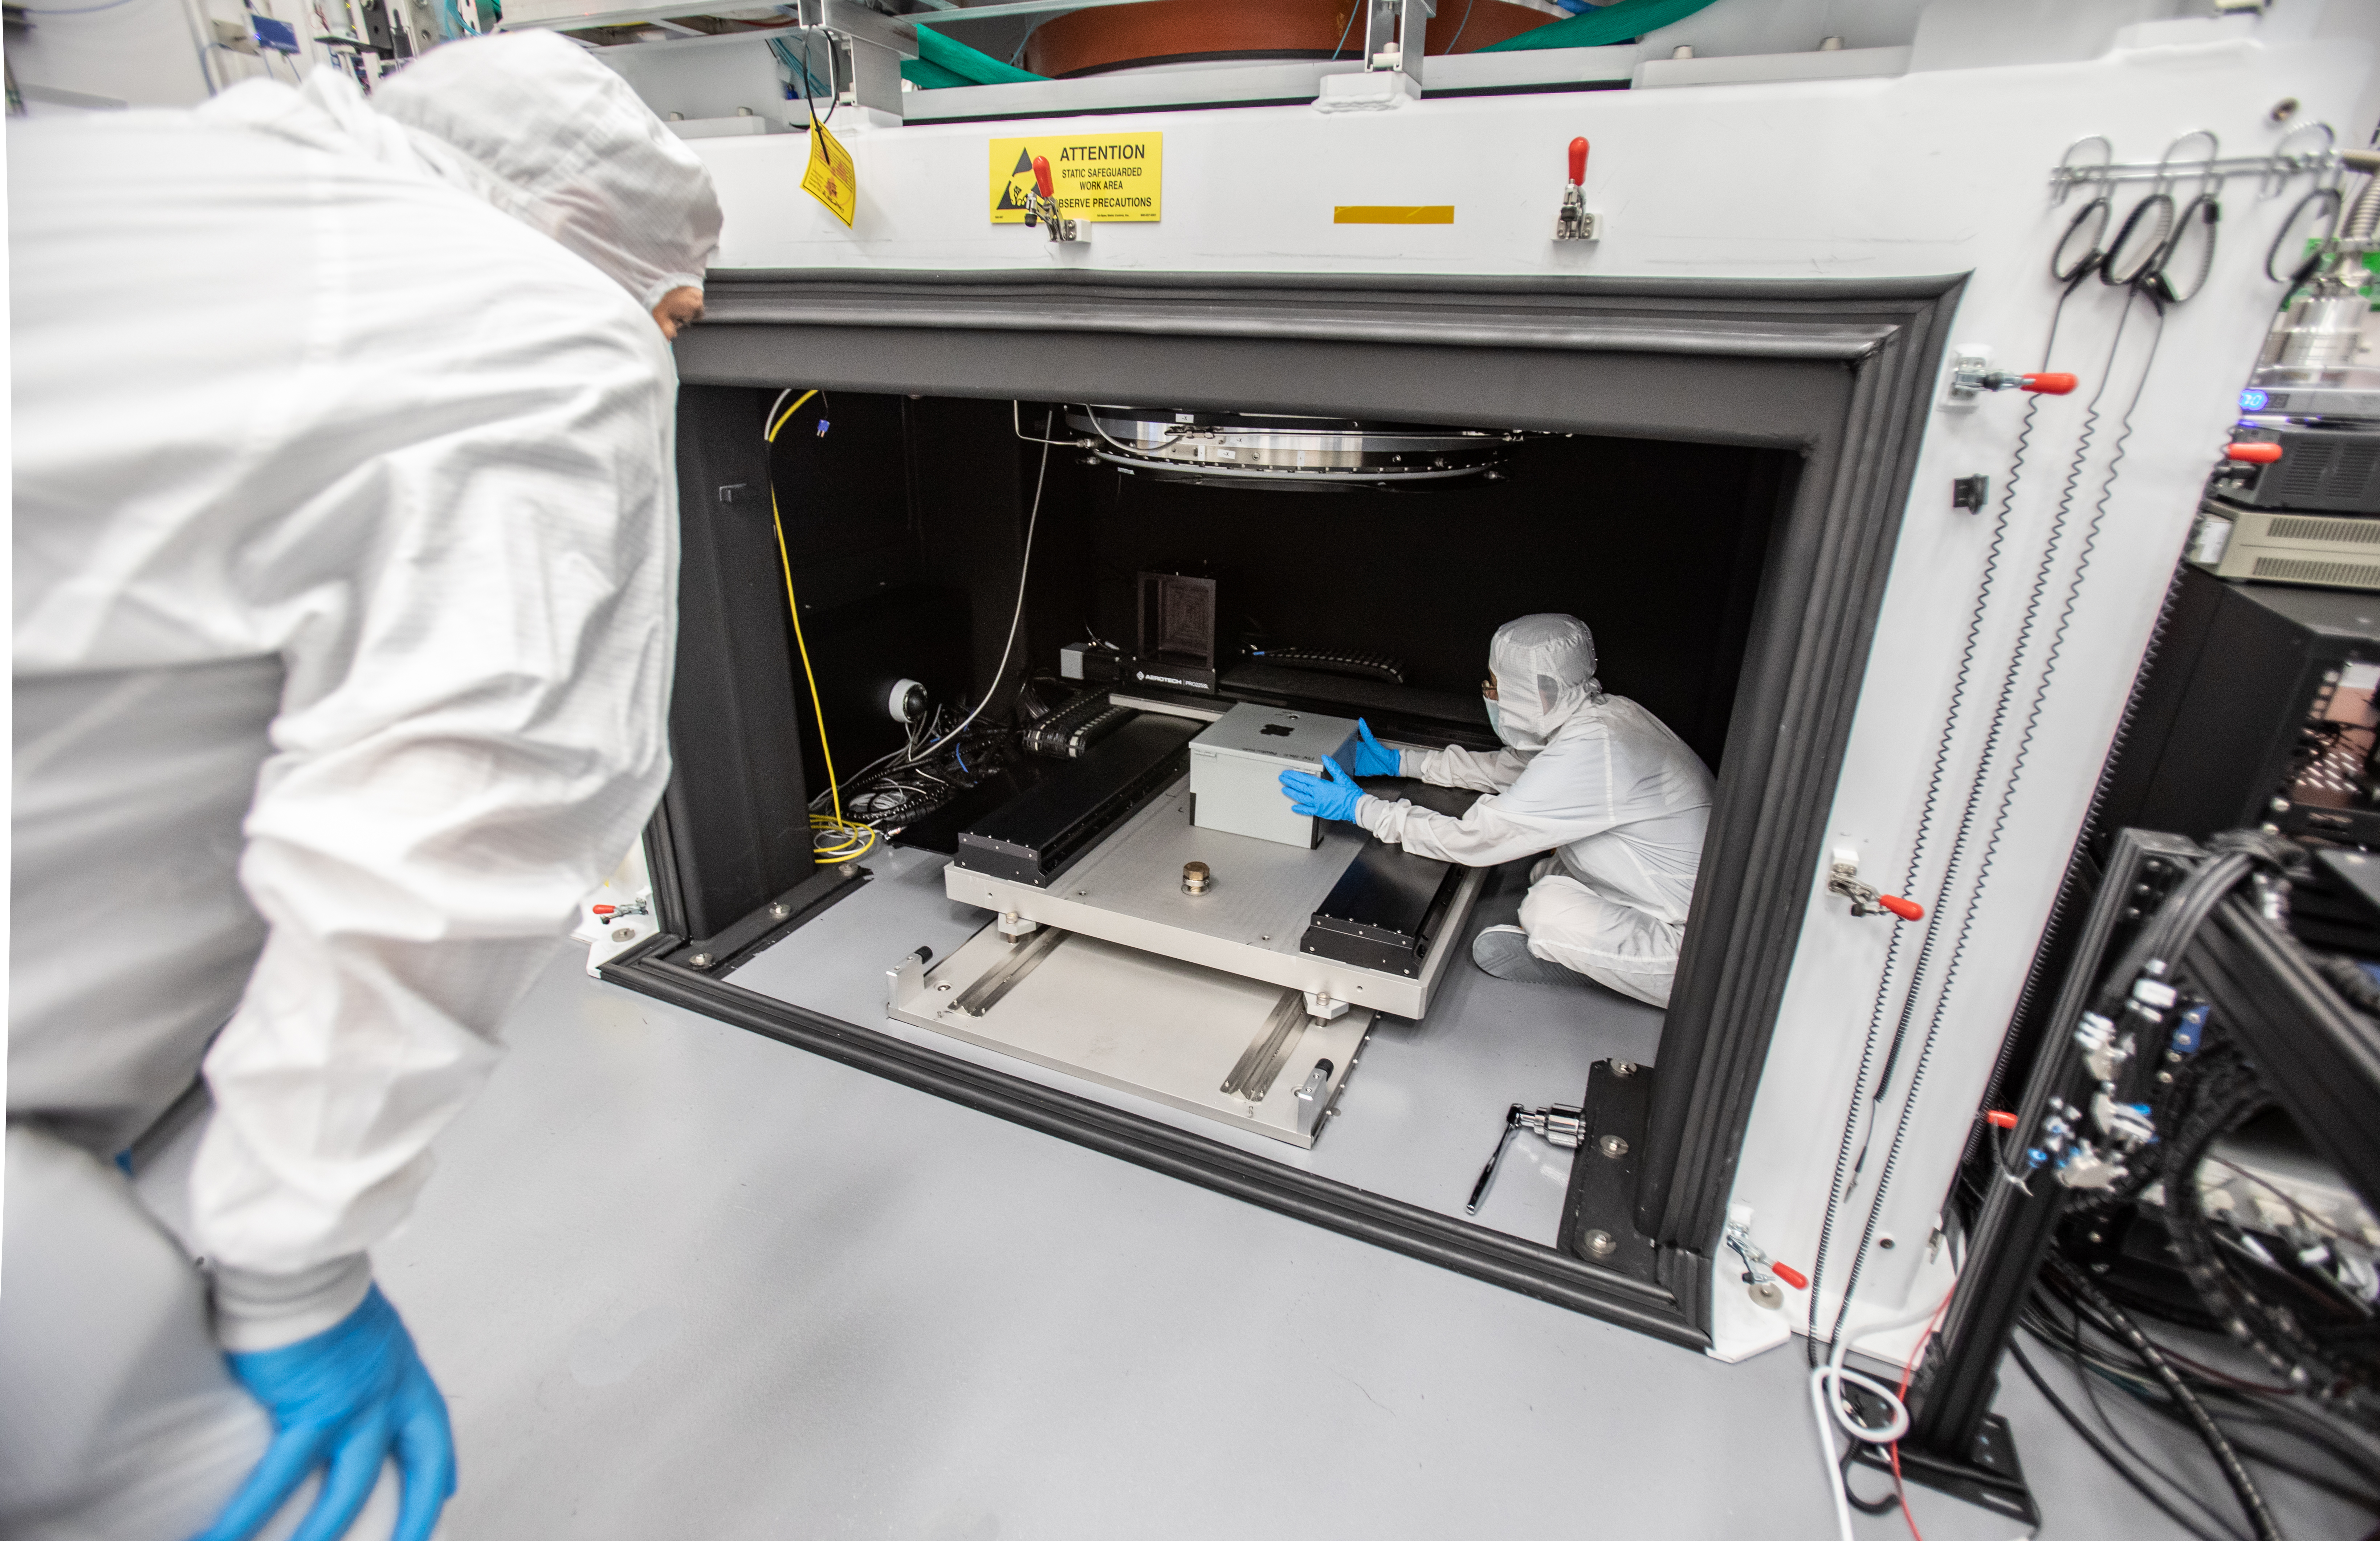

LSST Camera Focal Plane Build

Using a pinhole projector, SLAC's Yousuke Utsumi, right, and Aaron Roodman prepare to project the first images onto the focal plane of the LSST Camera. Among the first objects photographed was a head of Romanesco chosen for its very detailed texture.

Credit: Jacqueline Orrell/SLAC National Accelerator Laboratory